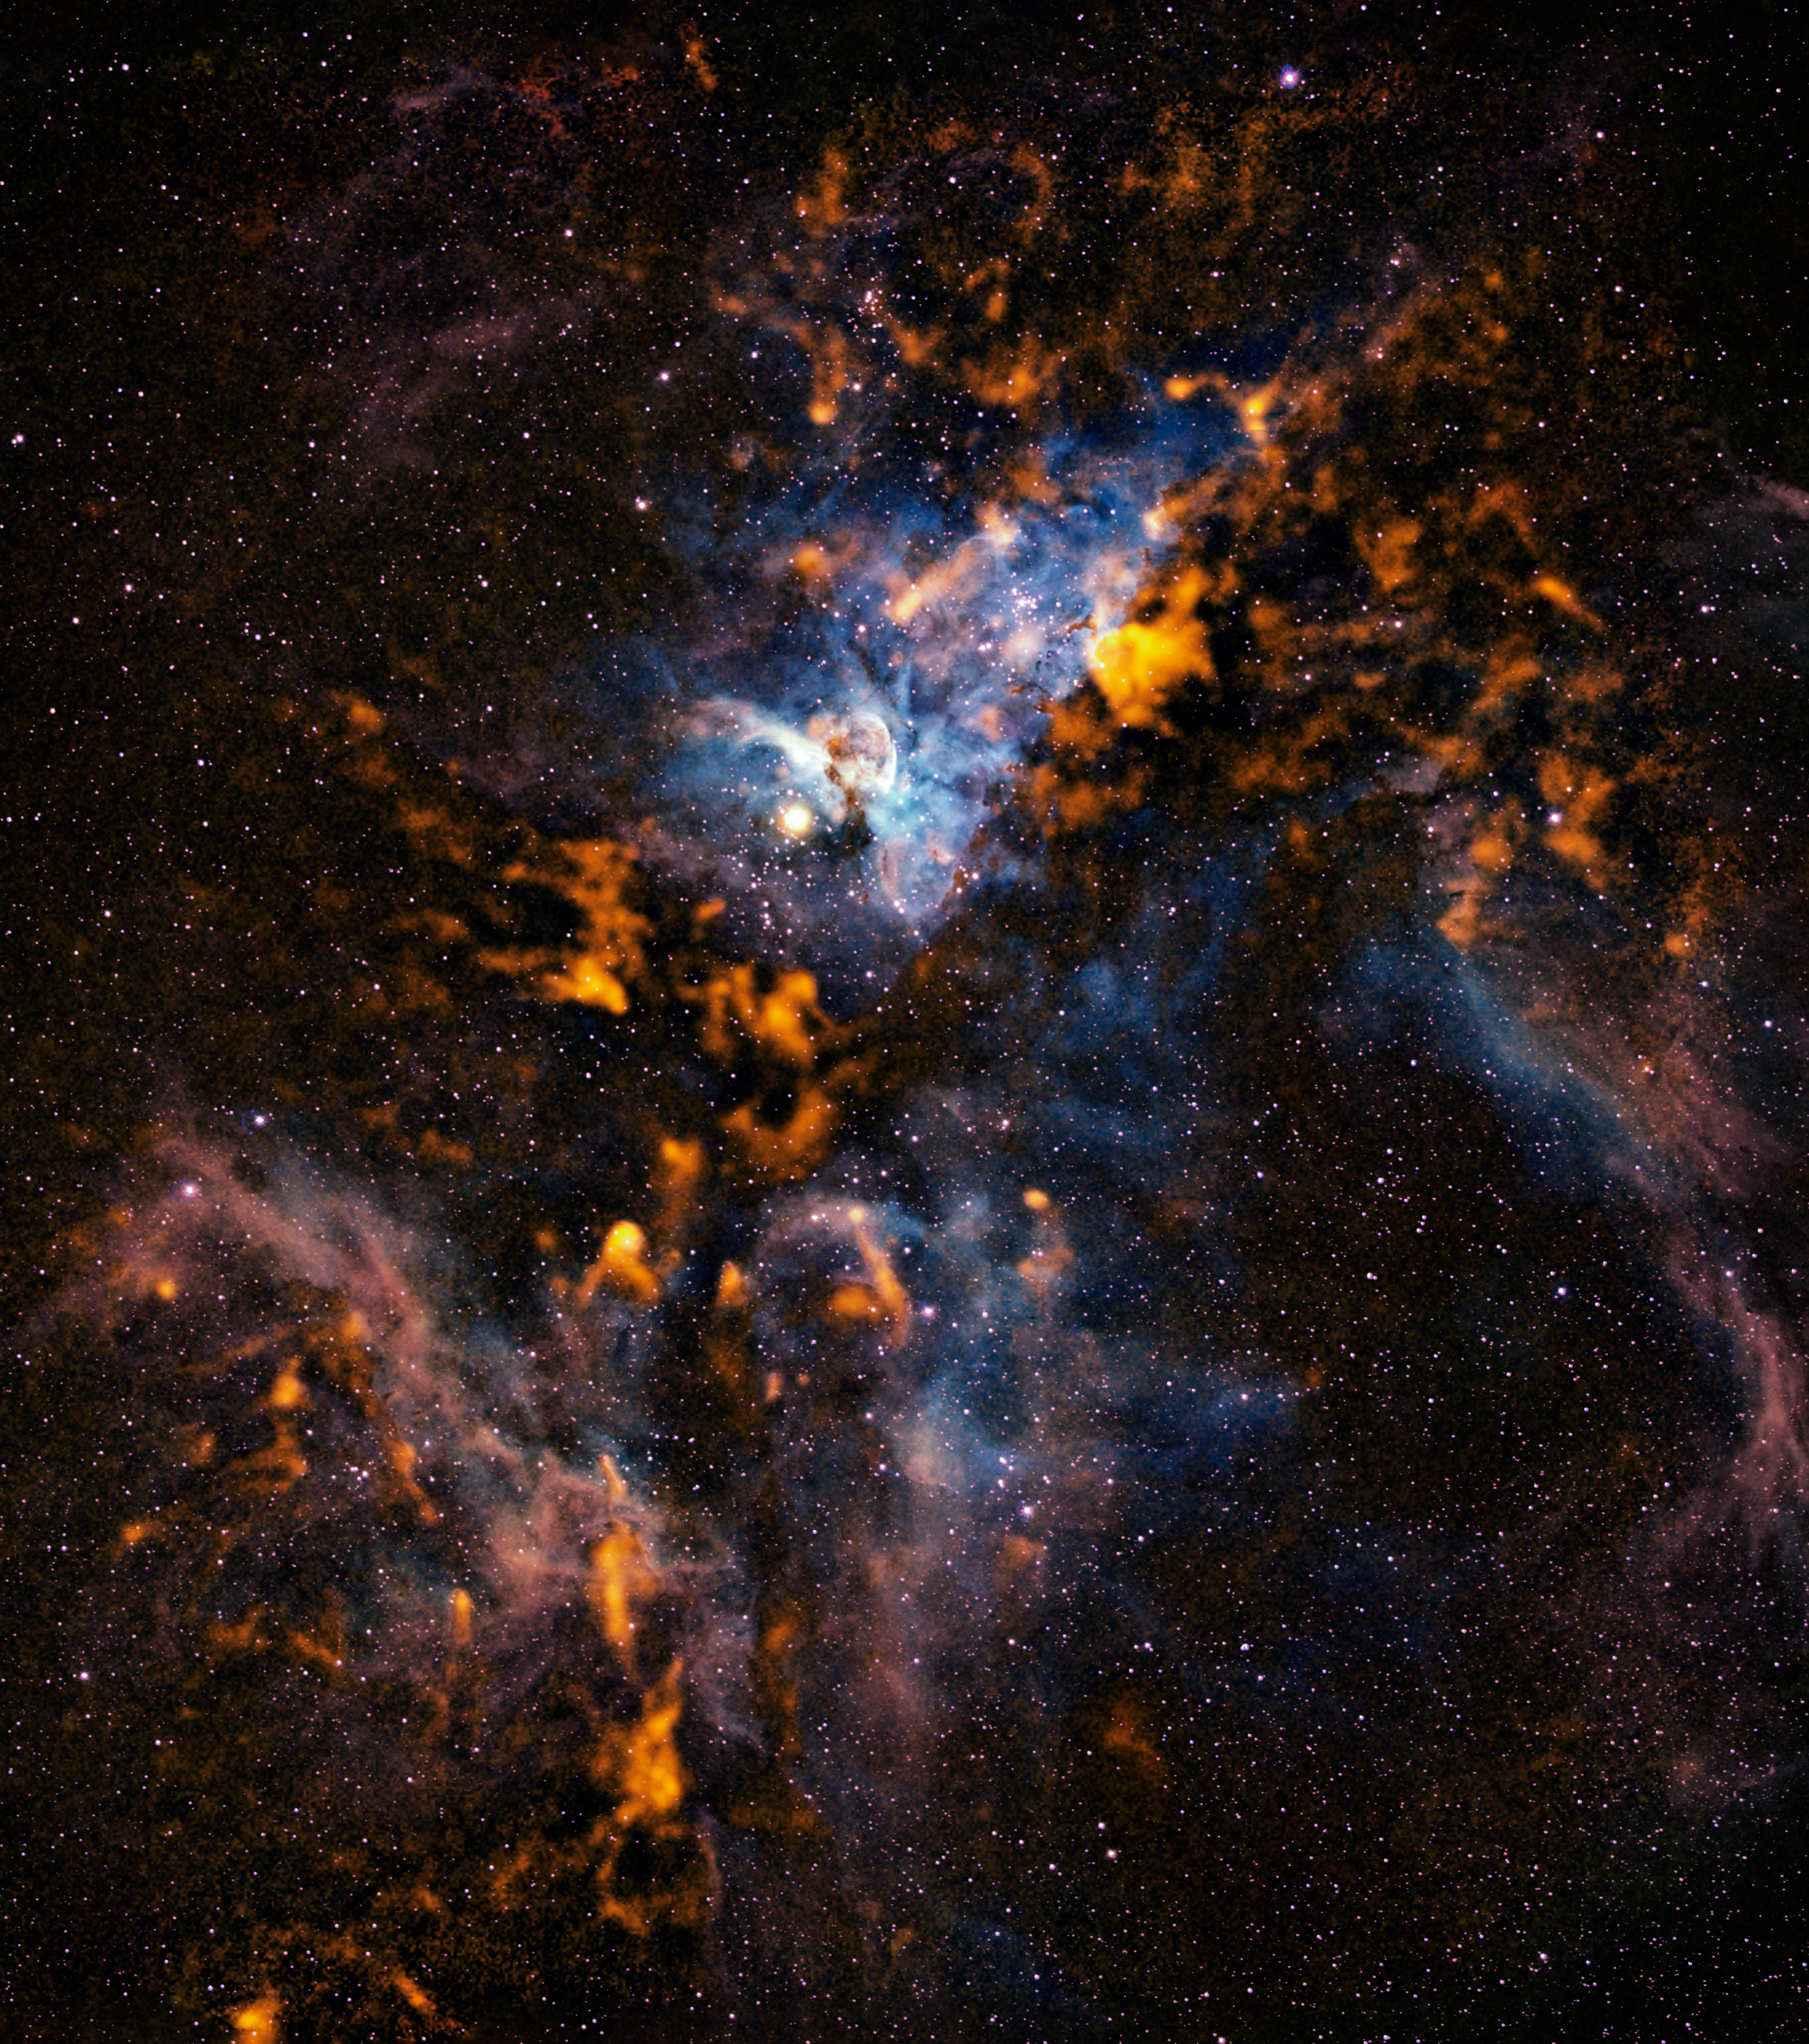

The cool clouds of Carina

Observations made with the APEX telescope in submillimetre-wavelength light at a wavelength of 870 µm reveal the cold dusty clouds from which stars form in the Carina Nebula. This site of violent star formation, which plays host to some of the highest-mass stars in our galaxy, is an ideal arena in which to study the interactions between these young stars and their parent molecular clouds.

The APEX observations, made with its LABOCA camera, are shown here in orange tones, combined with a visible light image from the Curtis Schmidt telescope at the Cerro Tololo Interamerican Observatory. The result is a dramatic, wide-field picture that provides a spectacular view of Carina’s star formation sites. The nebula contains stars equivalent to over 25 000 Suns, and the total mass of gas and dust clouds is that of about 140 000 Suns.

#L

Credit: ESO/APEX/T. Preibisch et al. (Submillimetre); N. Smith, University of Minnesota/NOAO/AURA/NSF (Optical)